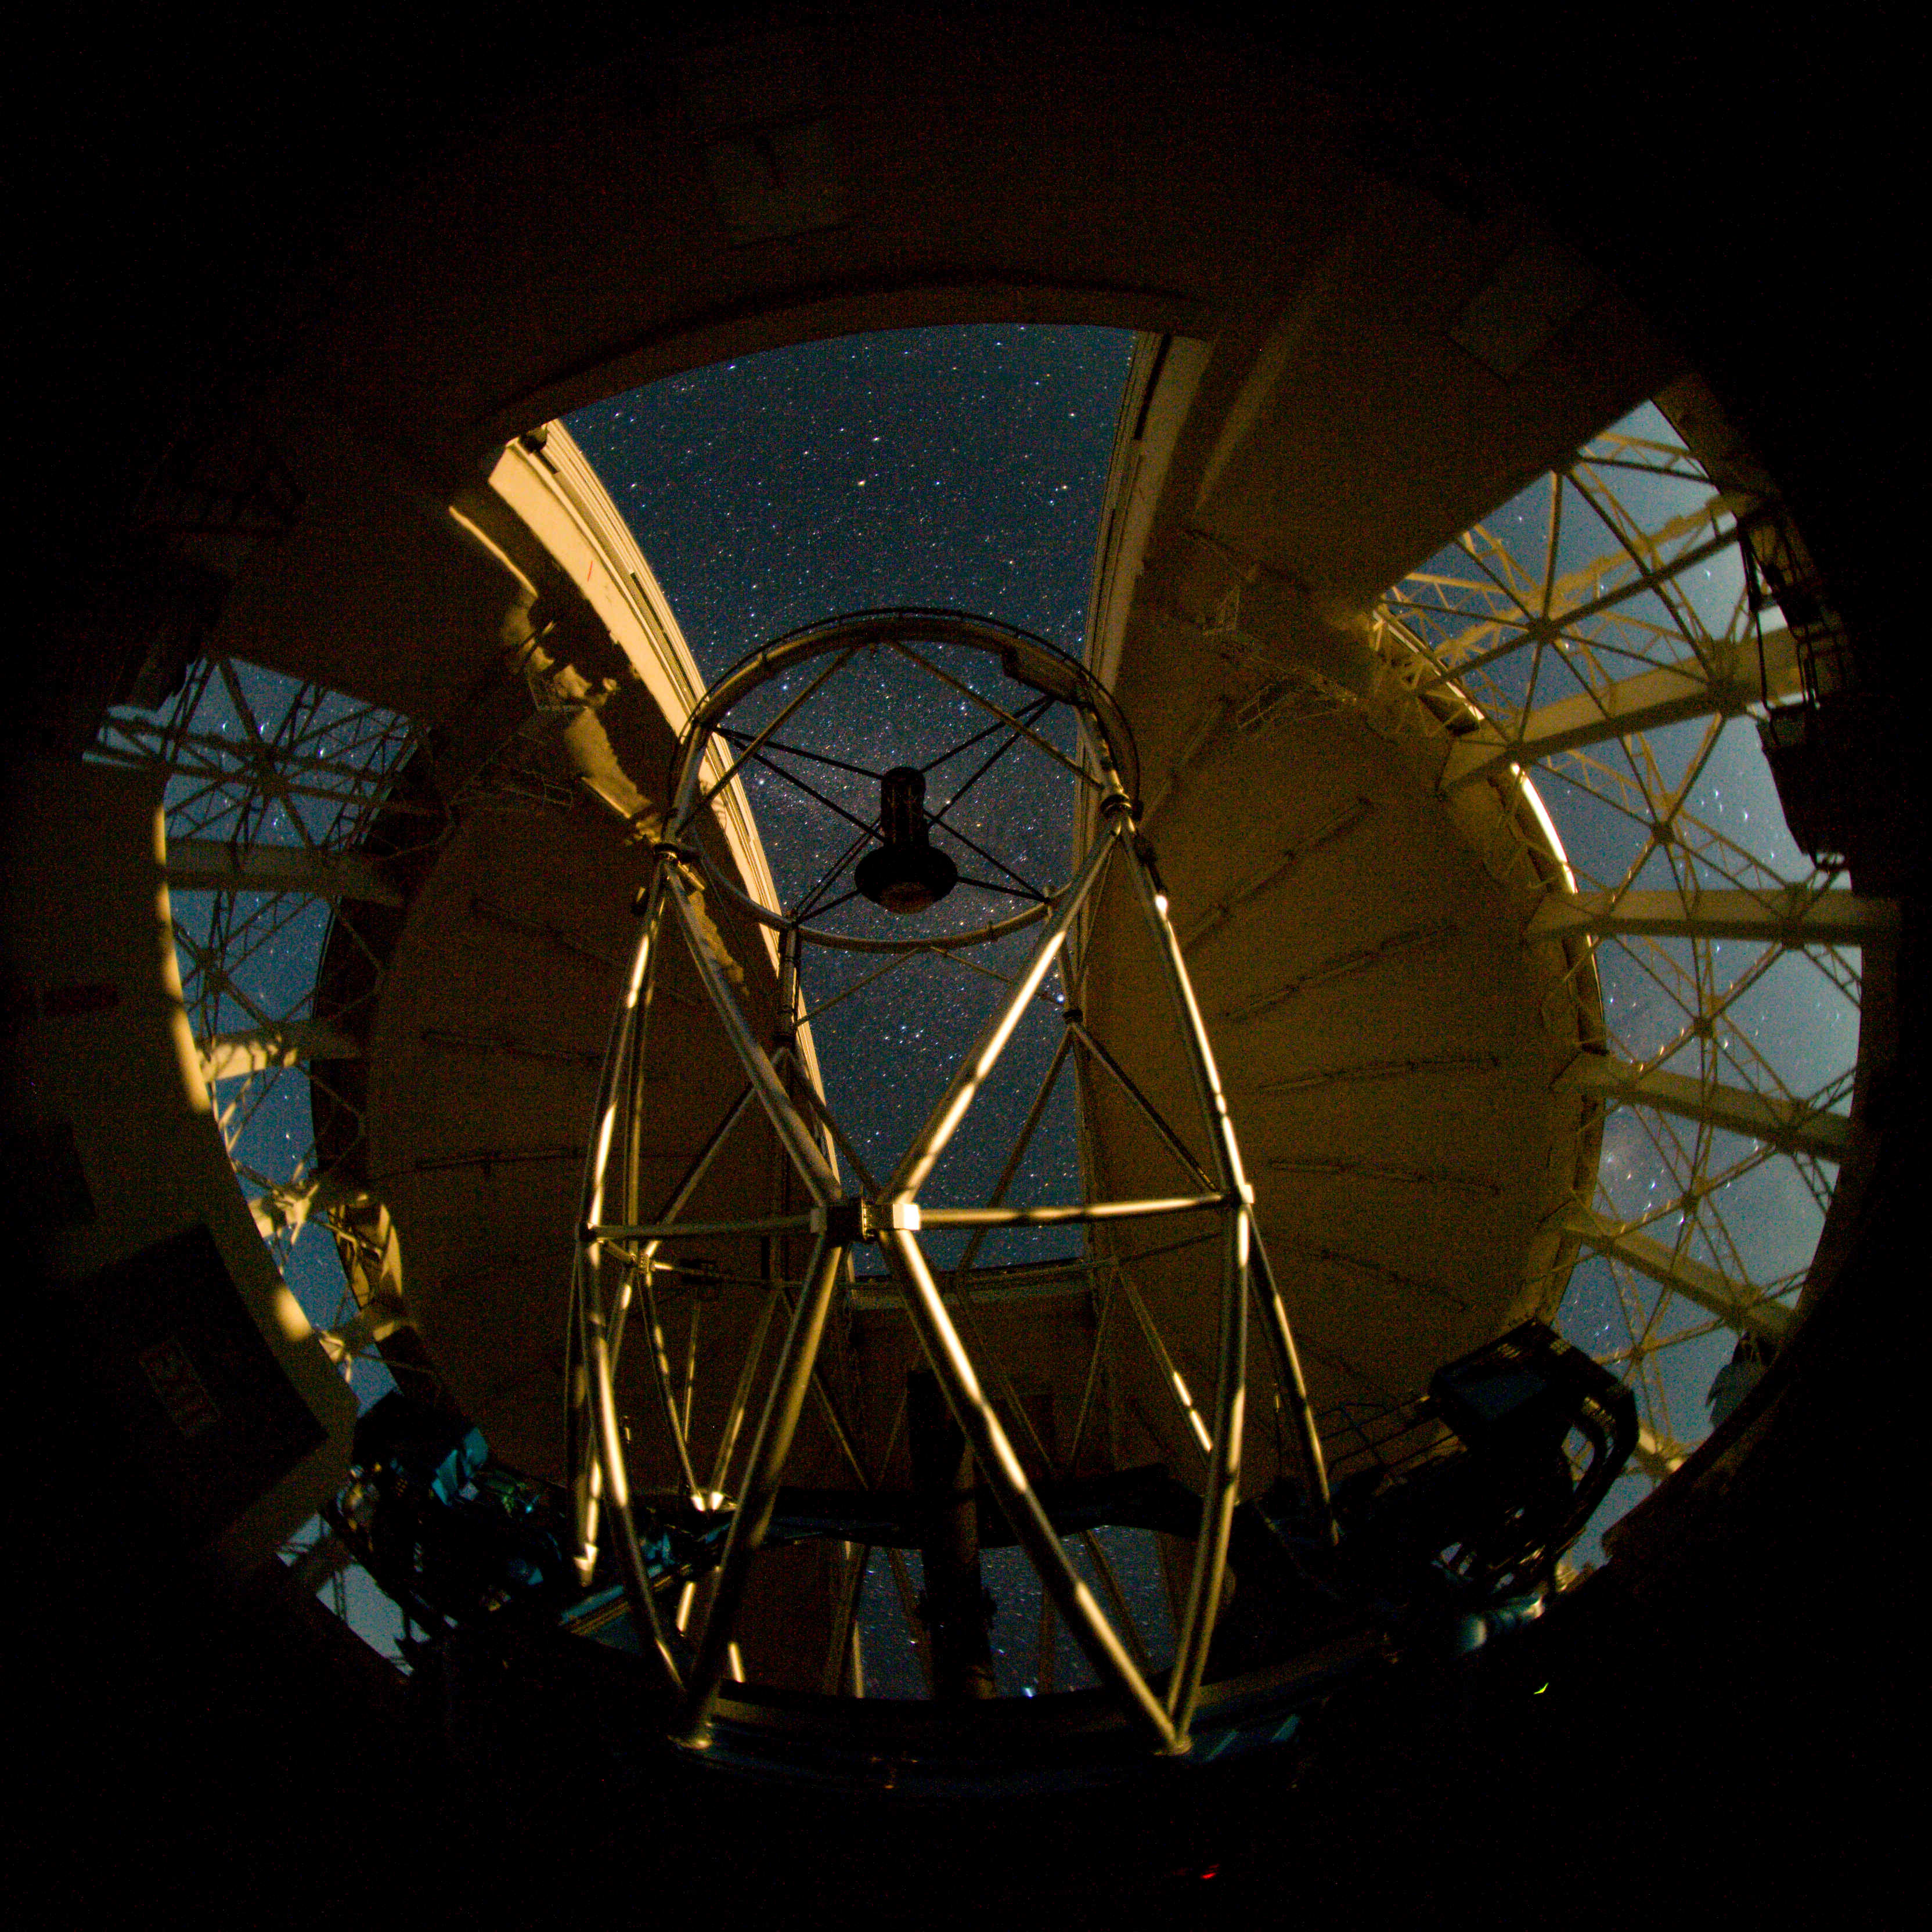

Gemini North dome interior

The setting Moon illuminates the Gemini North telescope through the ventilation gates. The Milky Way is visible through the observing slit and the night sky can be seen reflecting off the 8-meter primary mirror.

Credit: International Gemini Observatory/NOIRLab/NSF/AURA